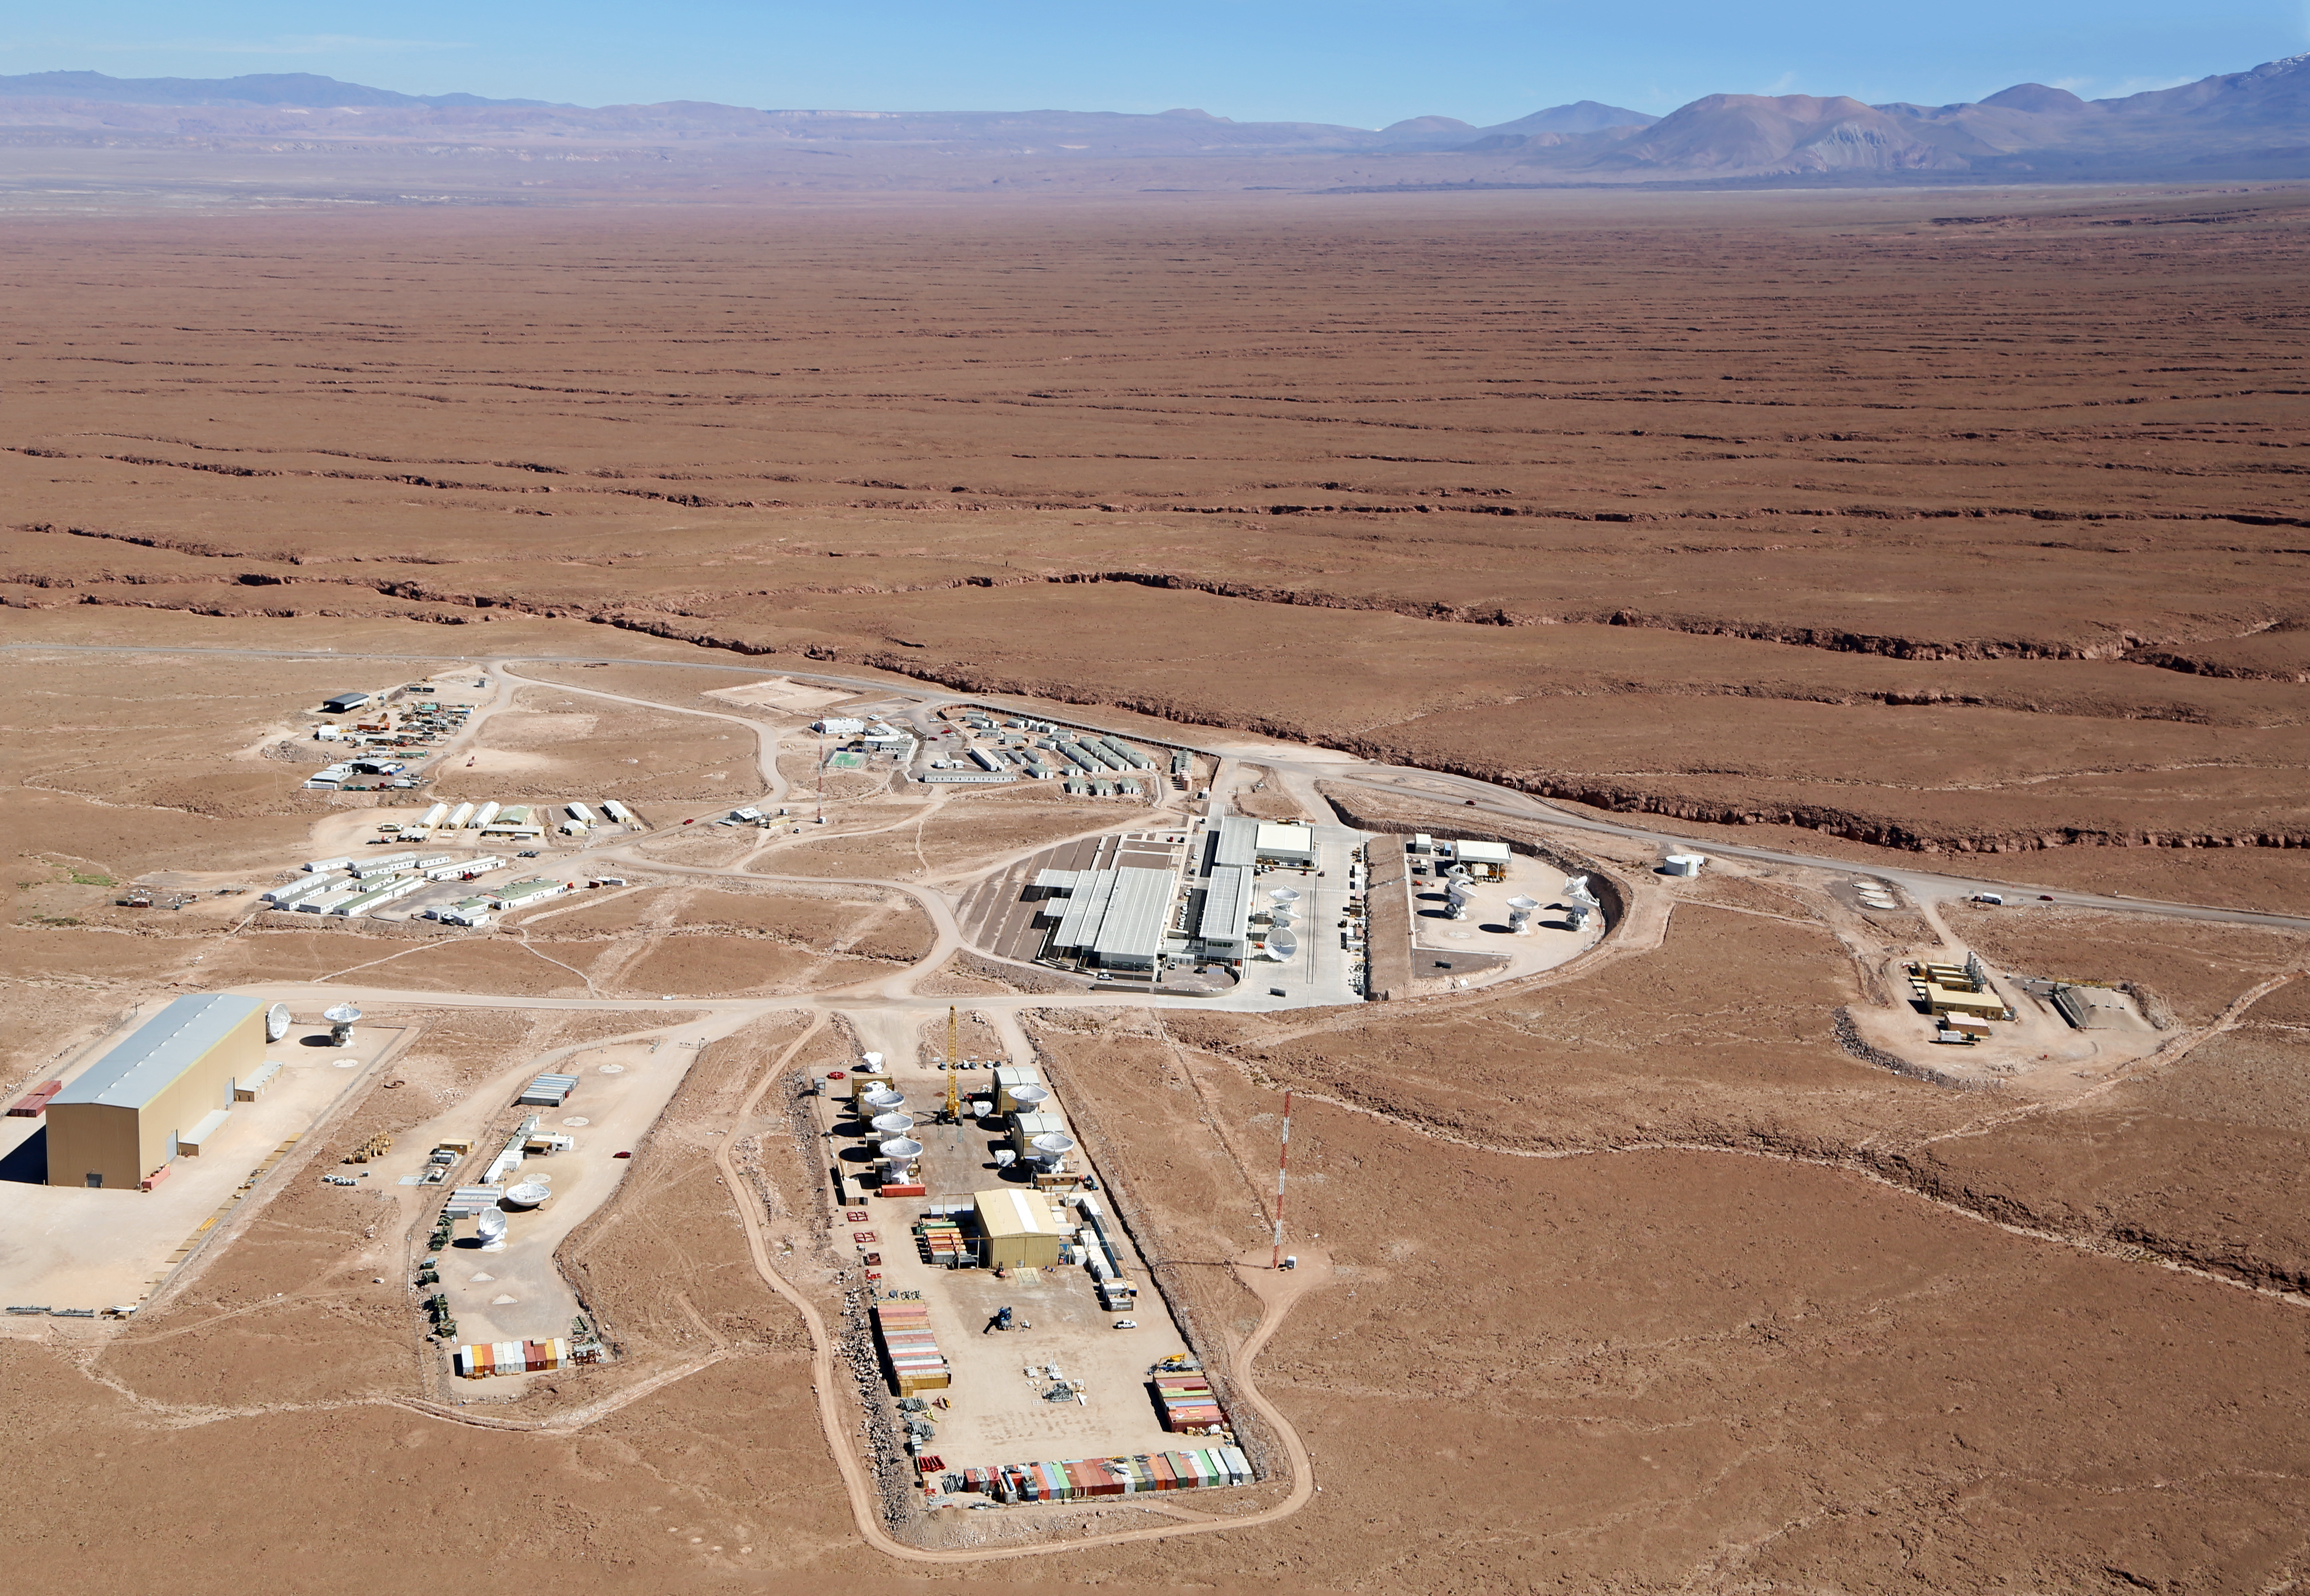

ALMA's Operational Support Facility

Aerial shot of the Operational Support Facility (OSF) for the ALMA.

The OSF is and will continue to be, in many aspects, the centre of activities of the ALMA project. Focus of the activities will change as ALMA achieves several and quite different objectives of the entire project. Presently it is the area where all ALMA Site contractors and their staff are accommodated. Special camps have been erected and by now can accommodate the maximum required capacity of 500 workers.

Credit: Clem & Adri Bacri-Normier (wingsforscience.com)/ESO